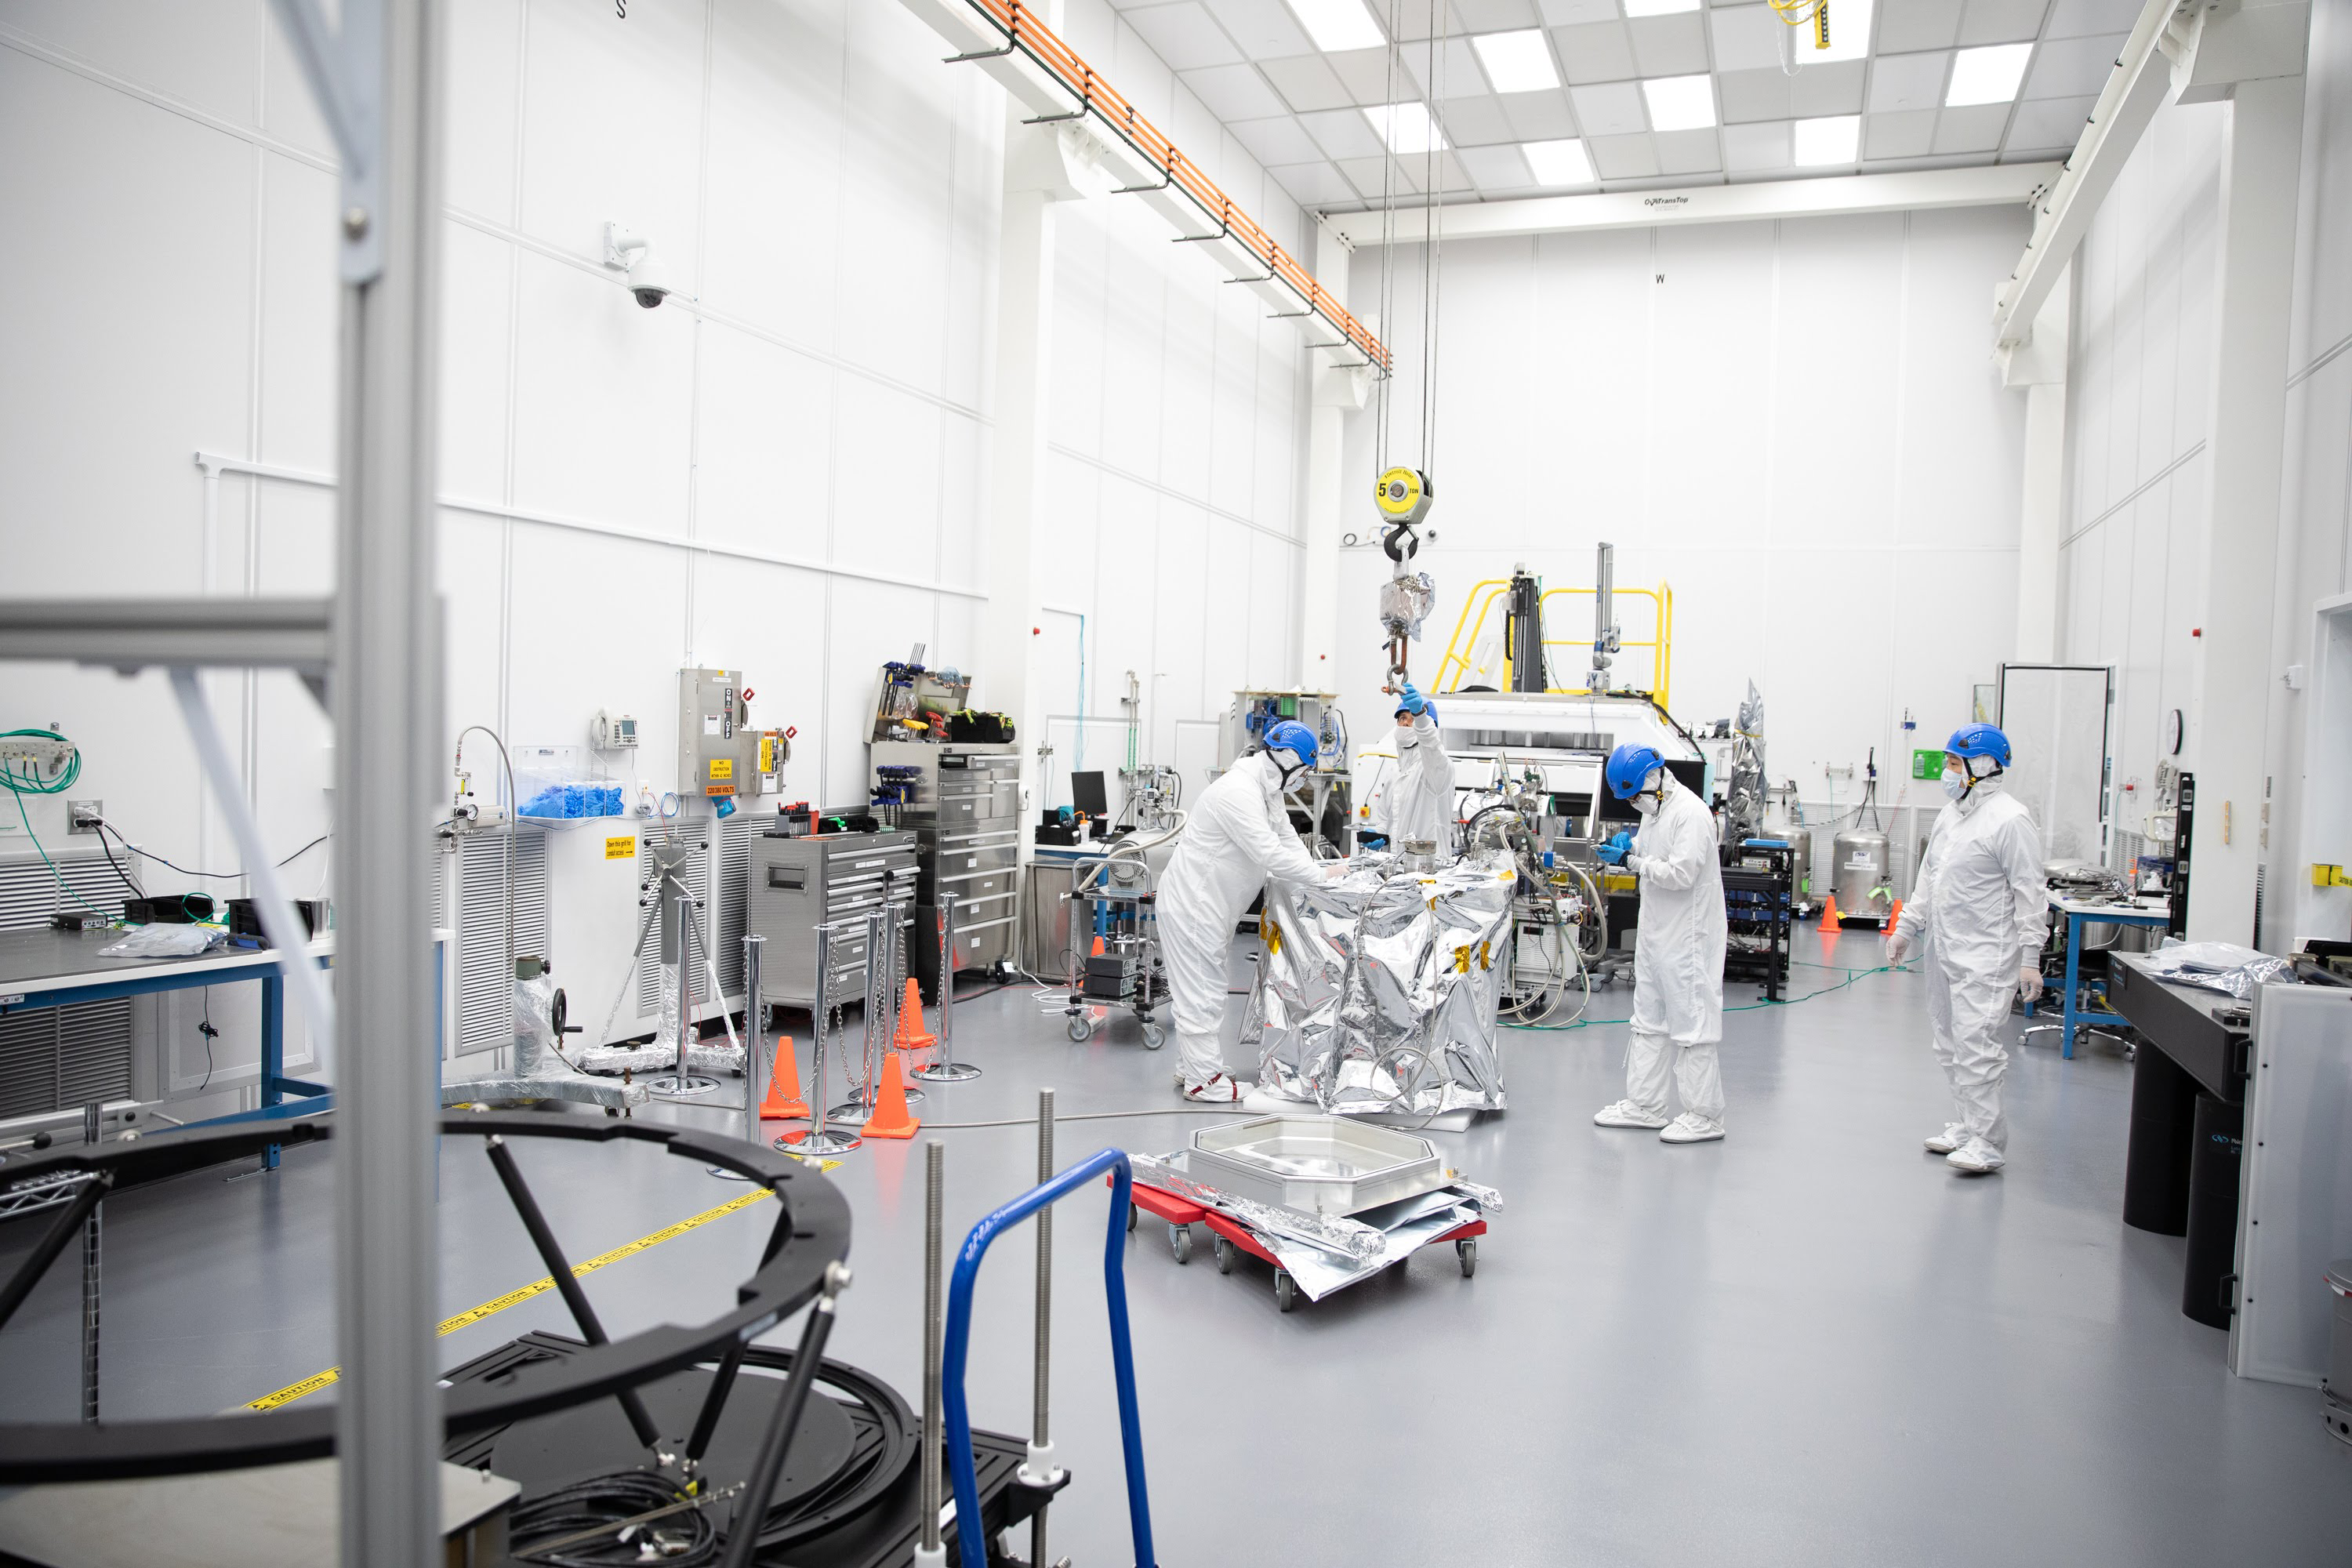

One Cool Camera: LSST’s Cryostat Assembly Completed

The cryostat assembly was built in a different clean room at SLAC and then delivered to the integration team. Here, the cryostat assembly is unwrapped and inspected after transportation.

Credit: Andy Freeberg/SLAC National Accelerator Laboratory Learn more: lsst.slac.stanford.edu